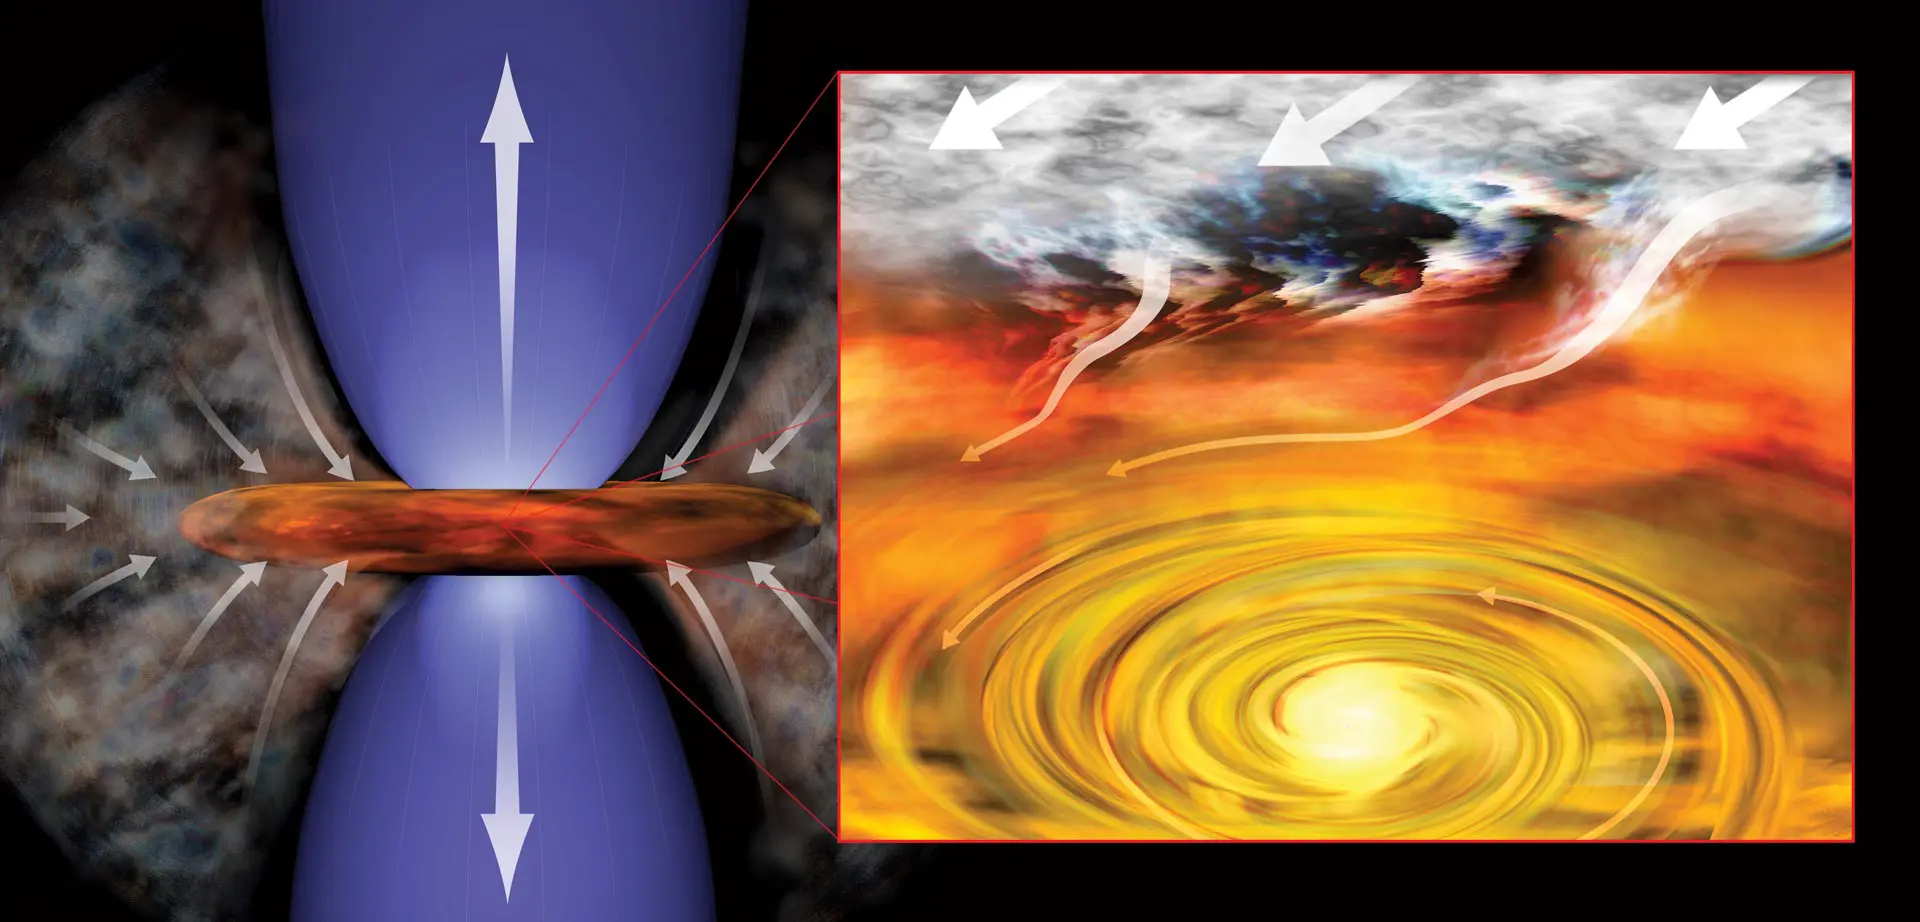

Infant stars

Infant stars, like those recently identified near the supermassive black hole at the center of our galaxy, are surrounded by a swirling disk of dust and gas. In this artist's conception of infant solar system, the young star pulls material from its surroundings into rotating disk (right) and generates outflowing jets of material (left).

Credit: Bill Saxton (NRAO/AUI/NSF)